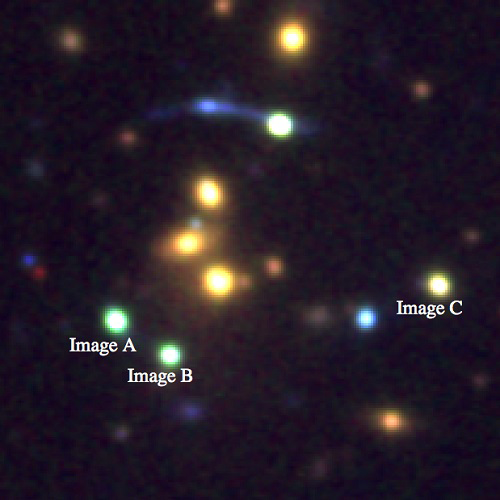

Color composite image using data from both Gemini and the NOT

30"x30" color composite g+r+i image using data from both Gemini and the NOT, highlighting the three brighter lensed quasar images for which time delays have now been measured. Image C leads all other images of the quasar by several years, and hence predicts the future behaviour. Lensing of quasars is achromatic, but the NOT data (r,i) and Gemini data (g) were taken at different times, and hence image C appears in this composite to be a different color than images A and B.

Credit: International Gemini Observatory/NOIRLab/NSF/AURA